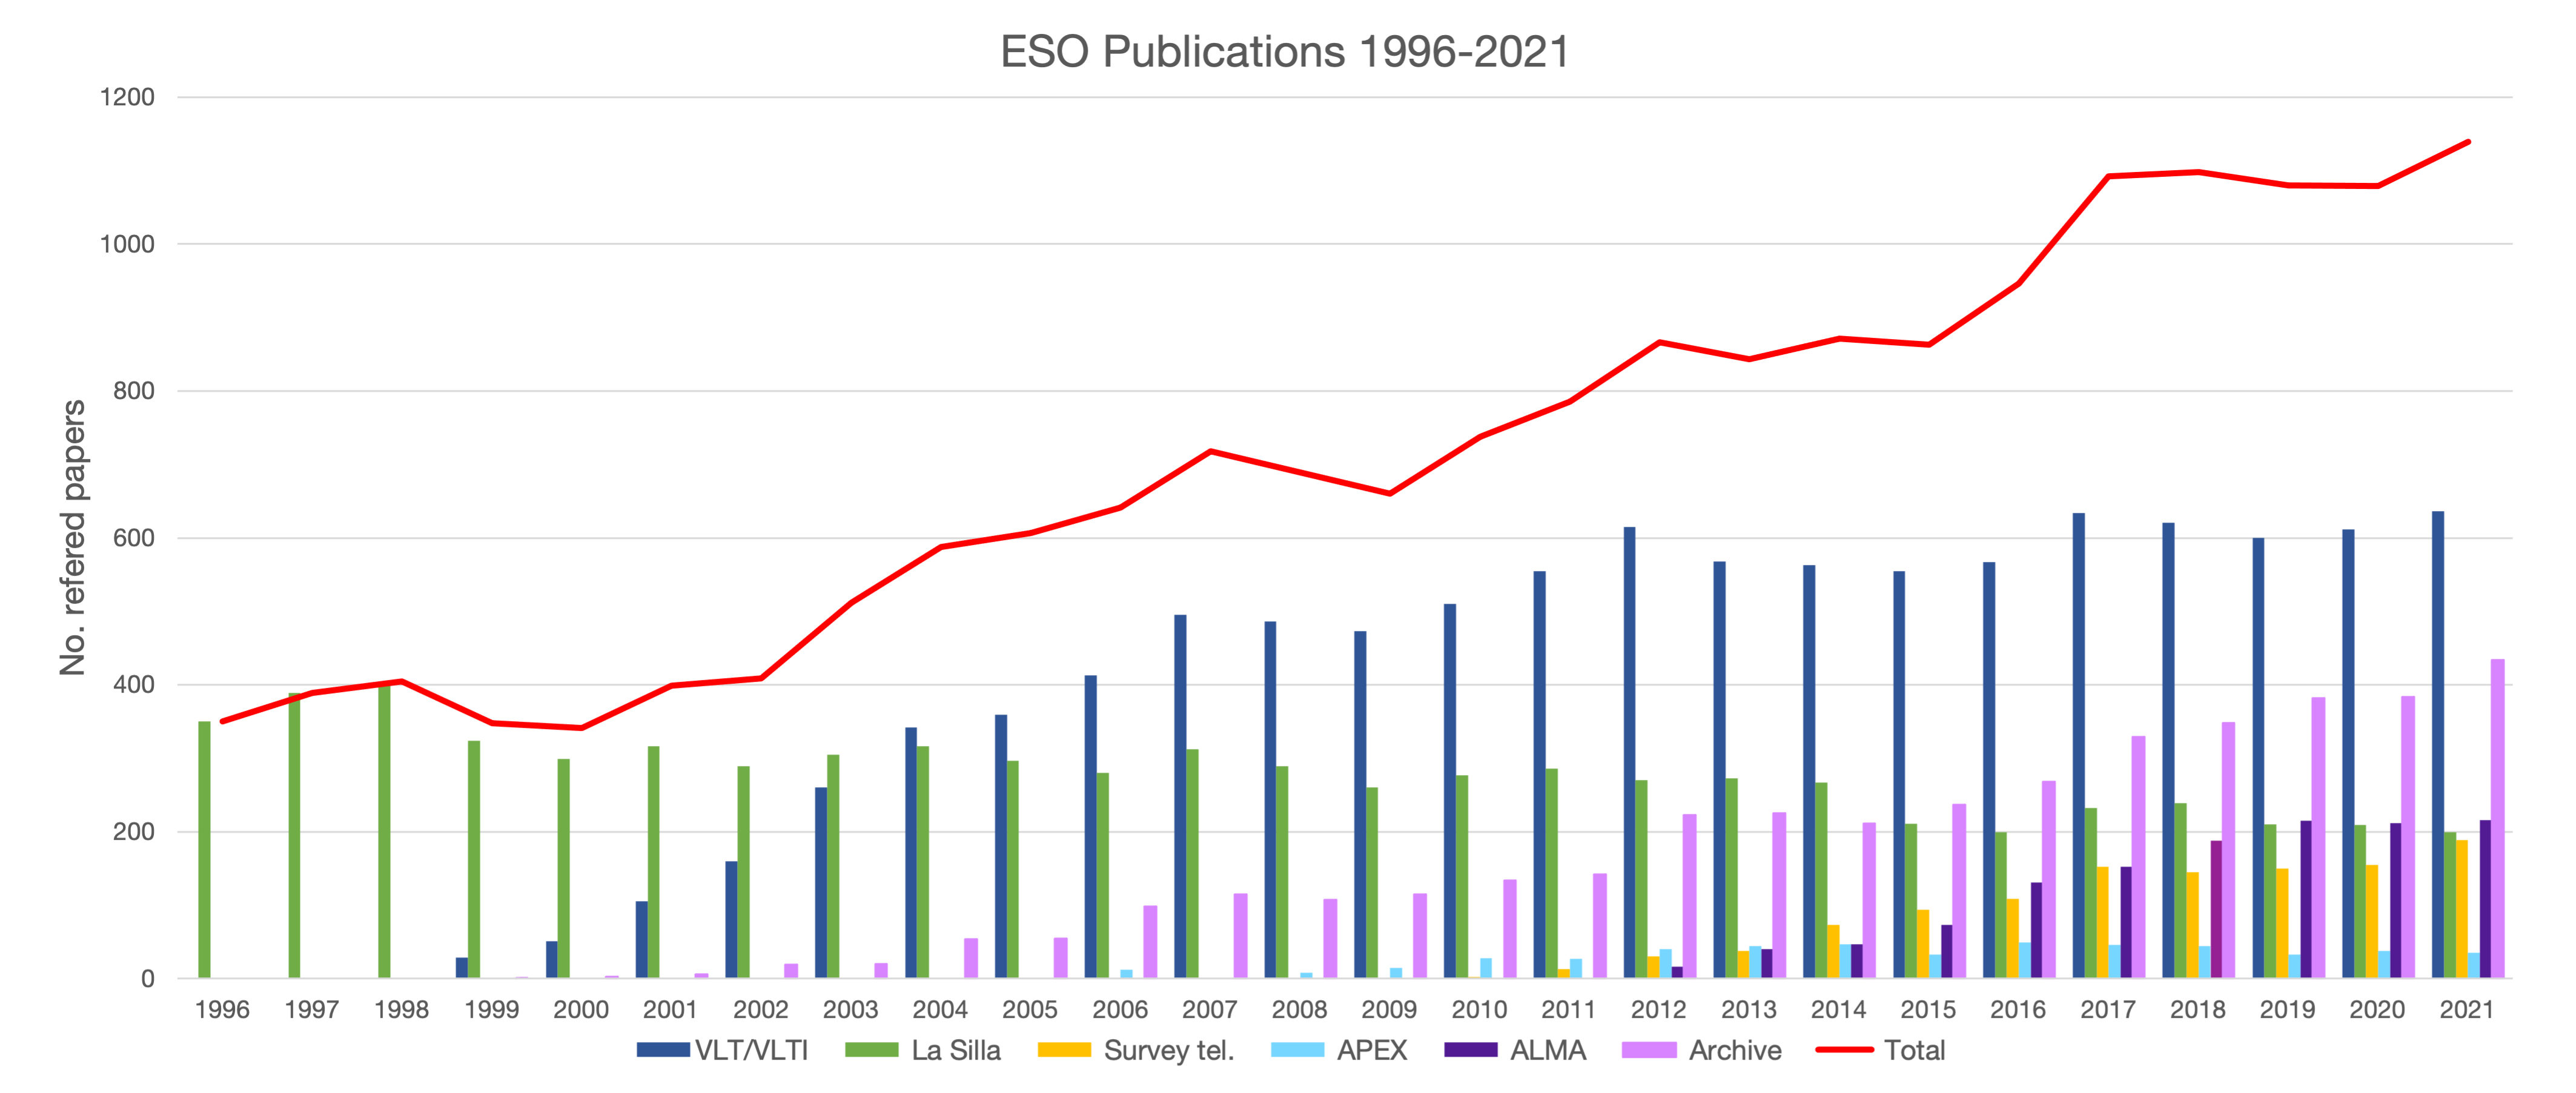

Number of papers published based on data obtained at ESO observatories (1996–2021)

The number of refereed papers published based on data from ESO observatories, observatories in which ESO is a partner (ALMA and APEX), and archival data from 1996 to 2021. These numbers are from the ESO Telescope Bibliography, telbib.

Credit: ESO